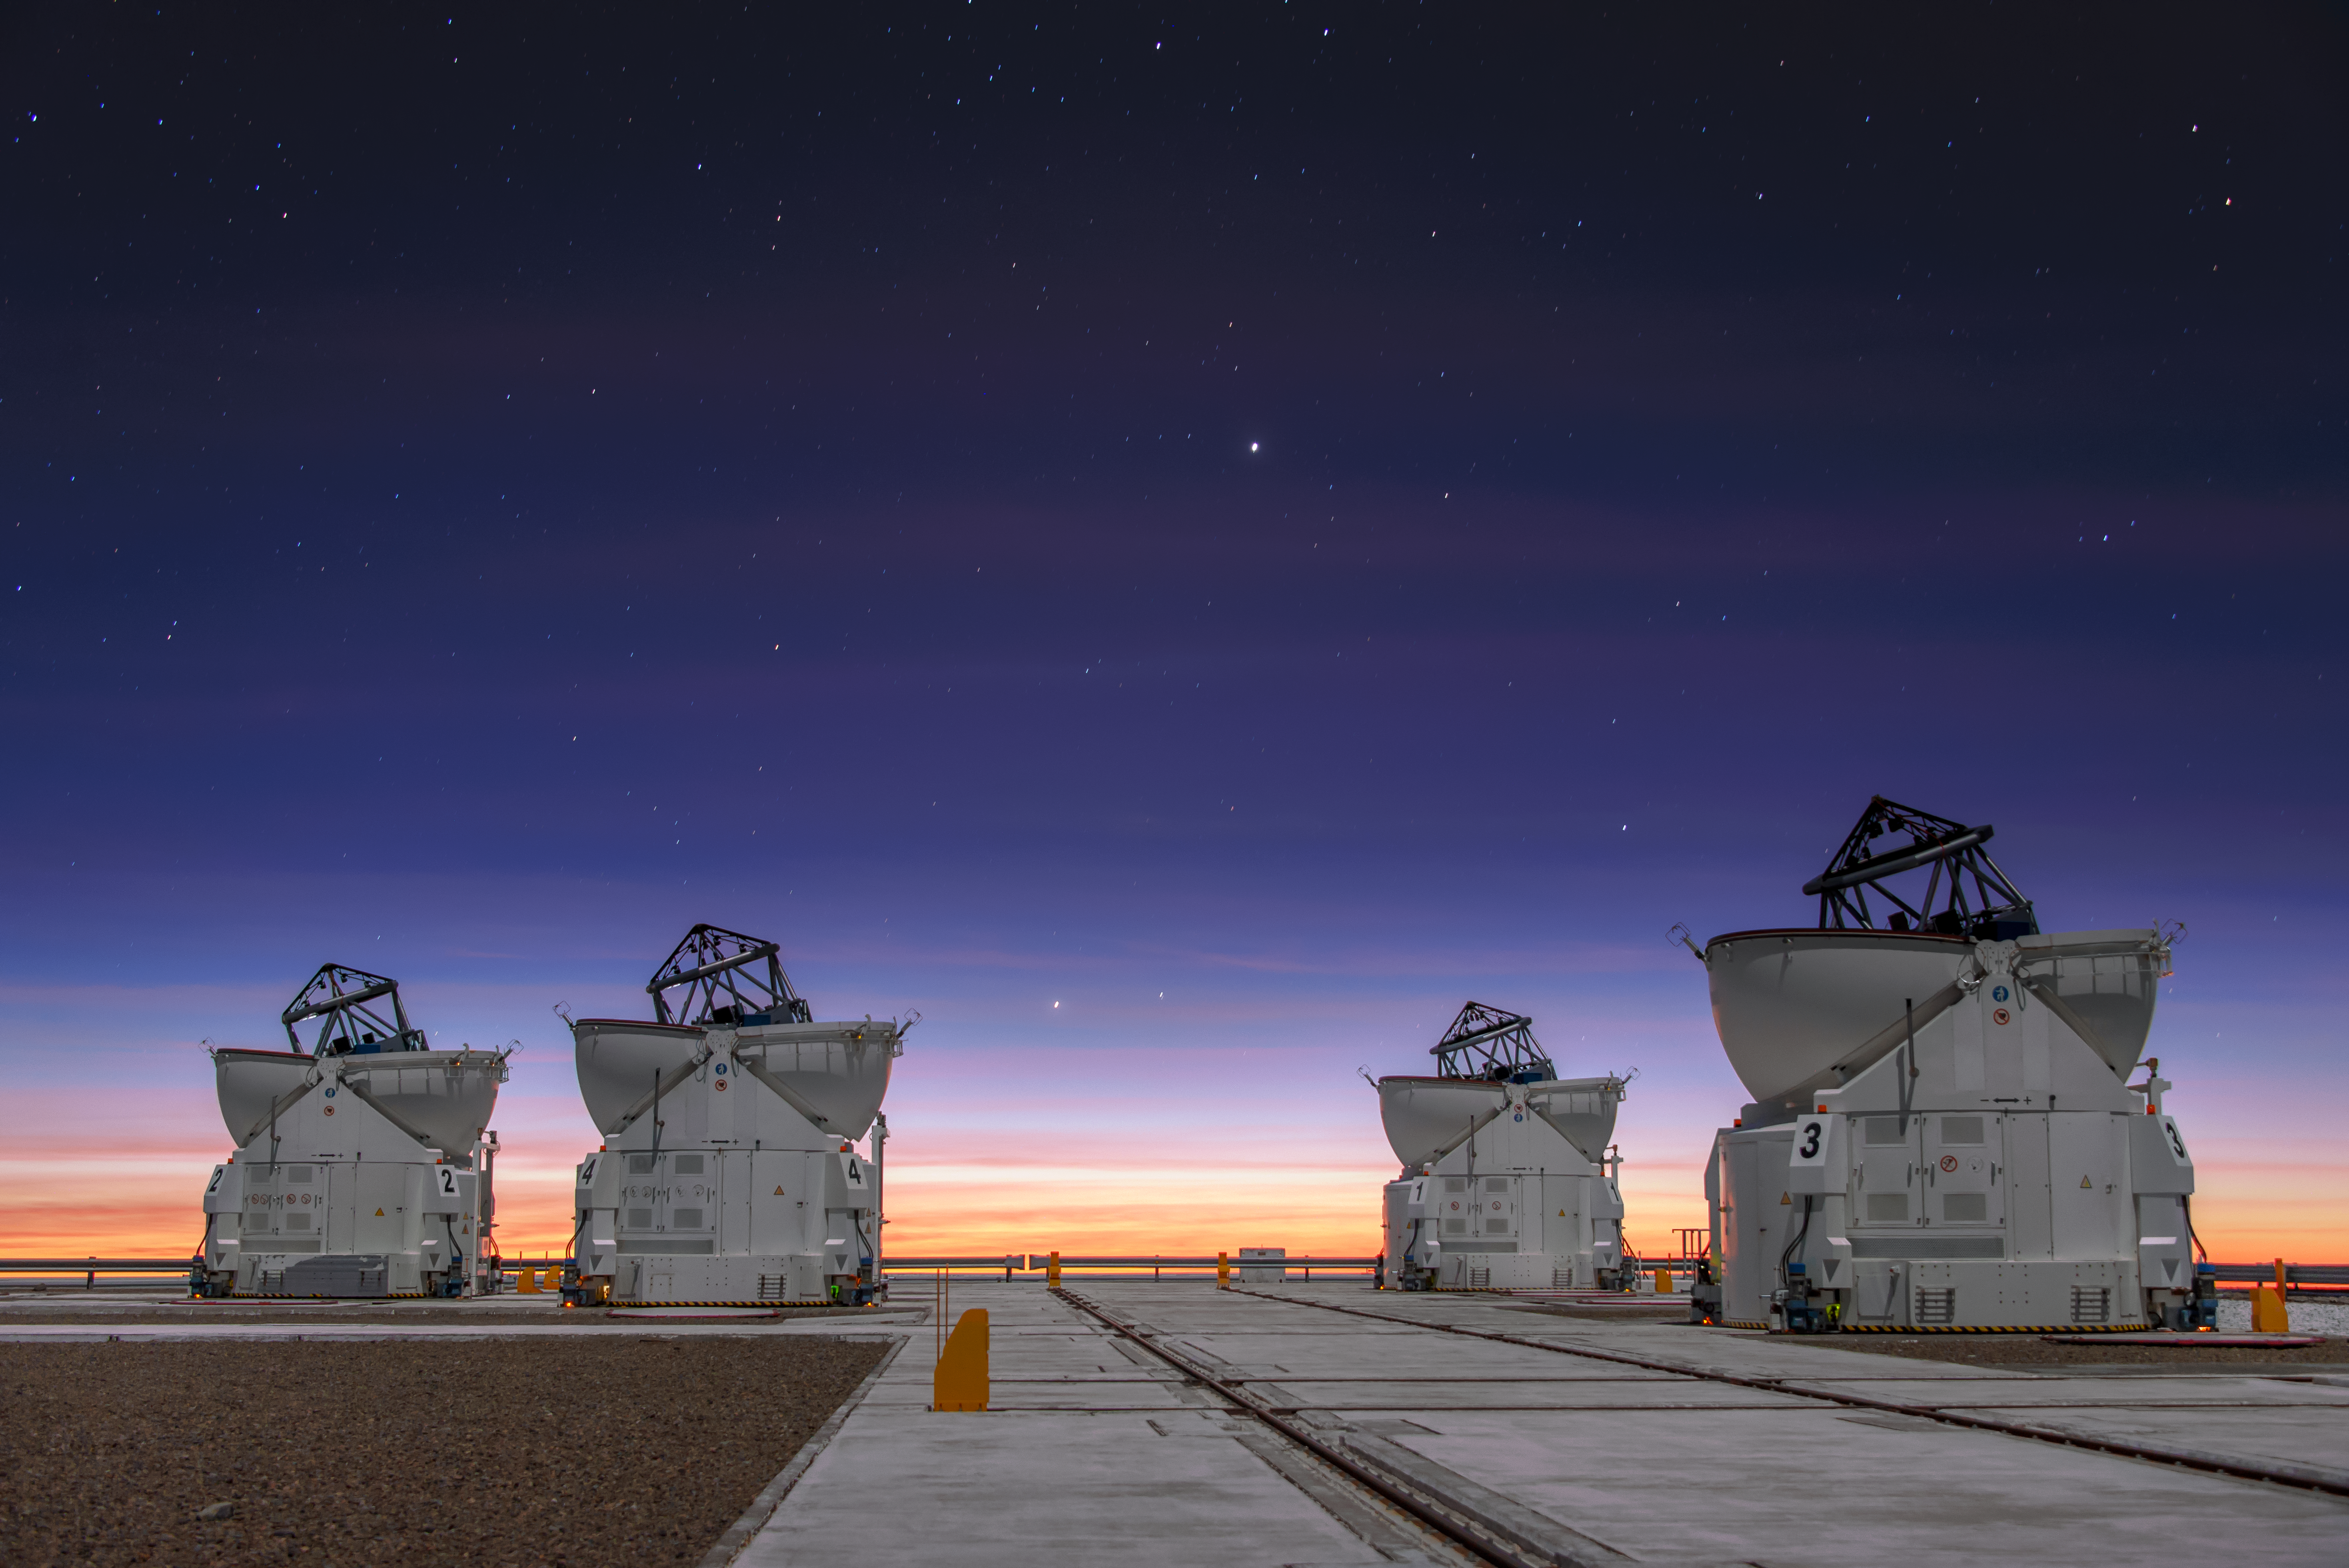

NAOMI at first light

The four 1.8-metre Auxiliary Telescopes (ATs) of ESO’s Very Large Telescope Interferometer have been upgraded with the New Adaptive Optics Module for Interferometry (NAOMI). By using state-of-the-art adaptive optics technology, NAOMI has improved the imaging capabilities of the VLTI to unprecedented levels, giving the VLTI’s powerful scientific instruments such as GRAVITY a clearer view of the Universe than ever.

This image captures the moment of first light for NAOMI, when the four ATs were trained on the star Fomalhaut in the constellation Piscis Austrinus (the Southern Fish).

Credit: Sebastian Egner